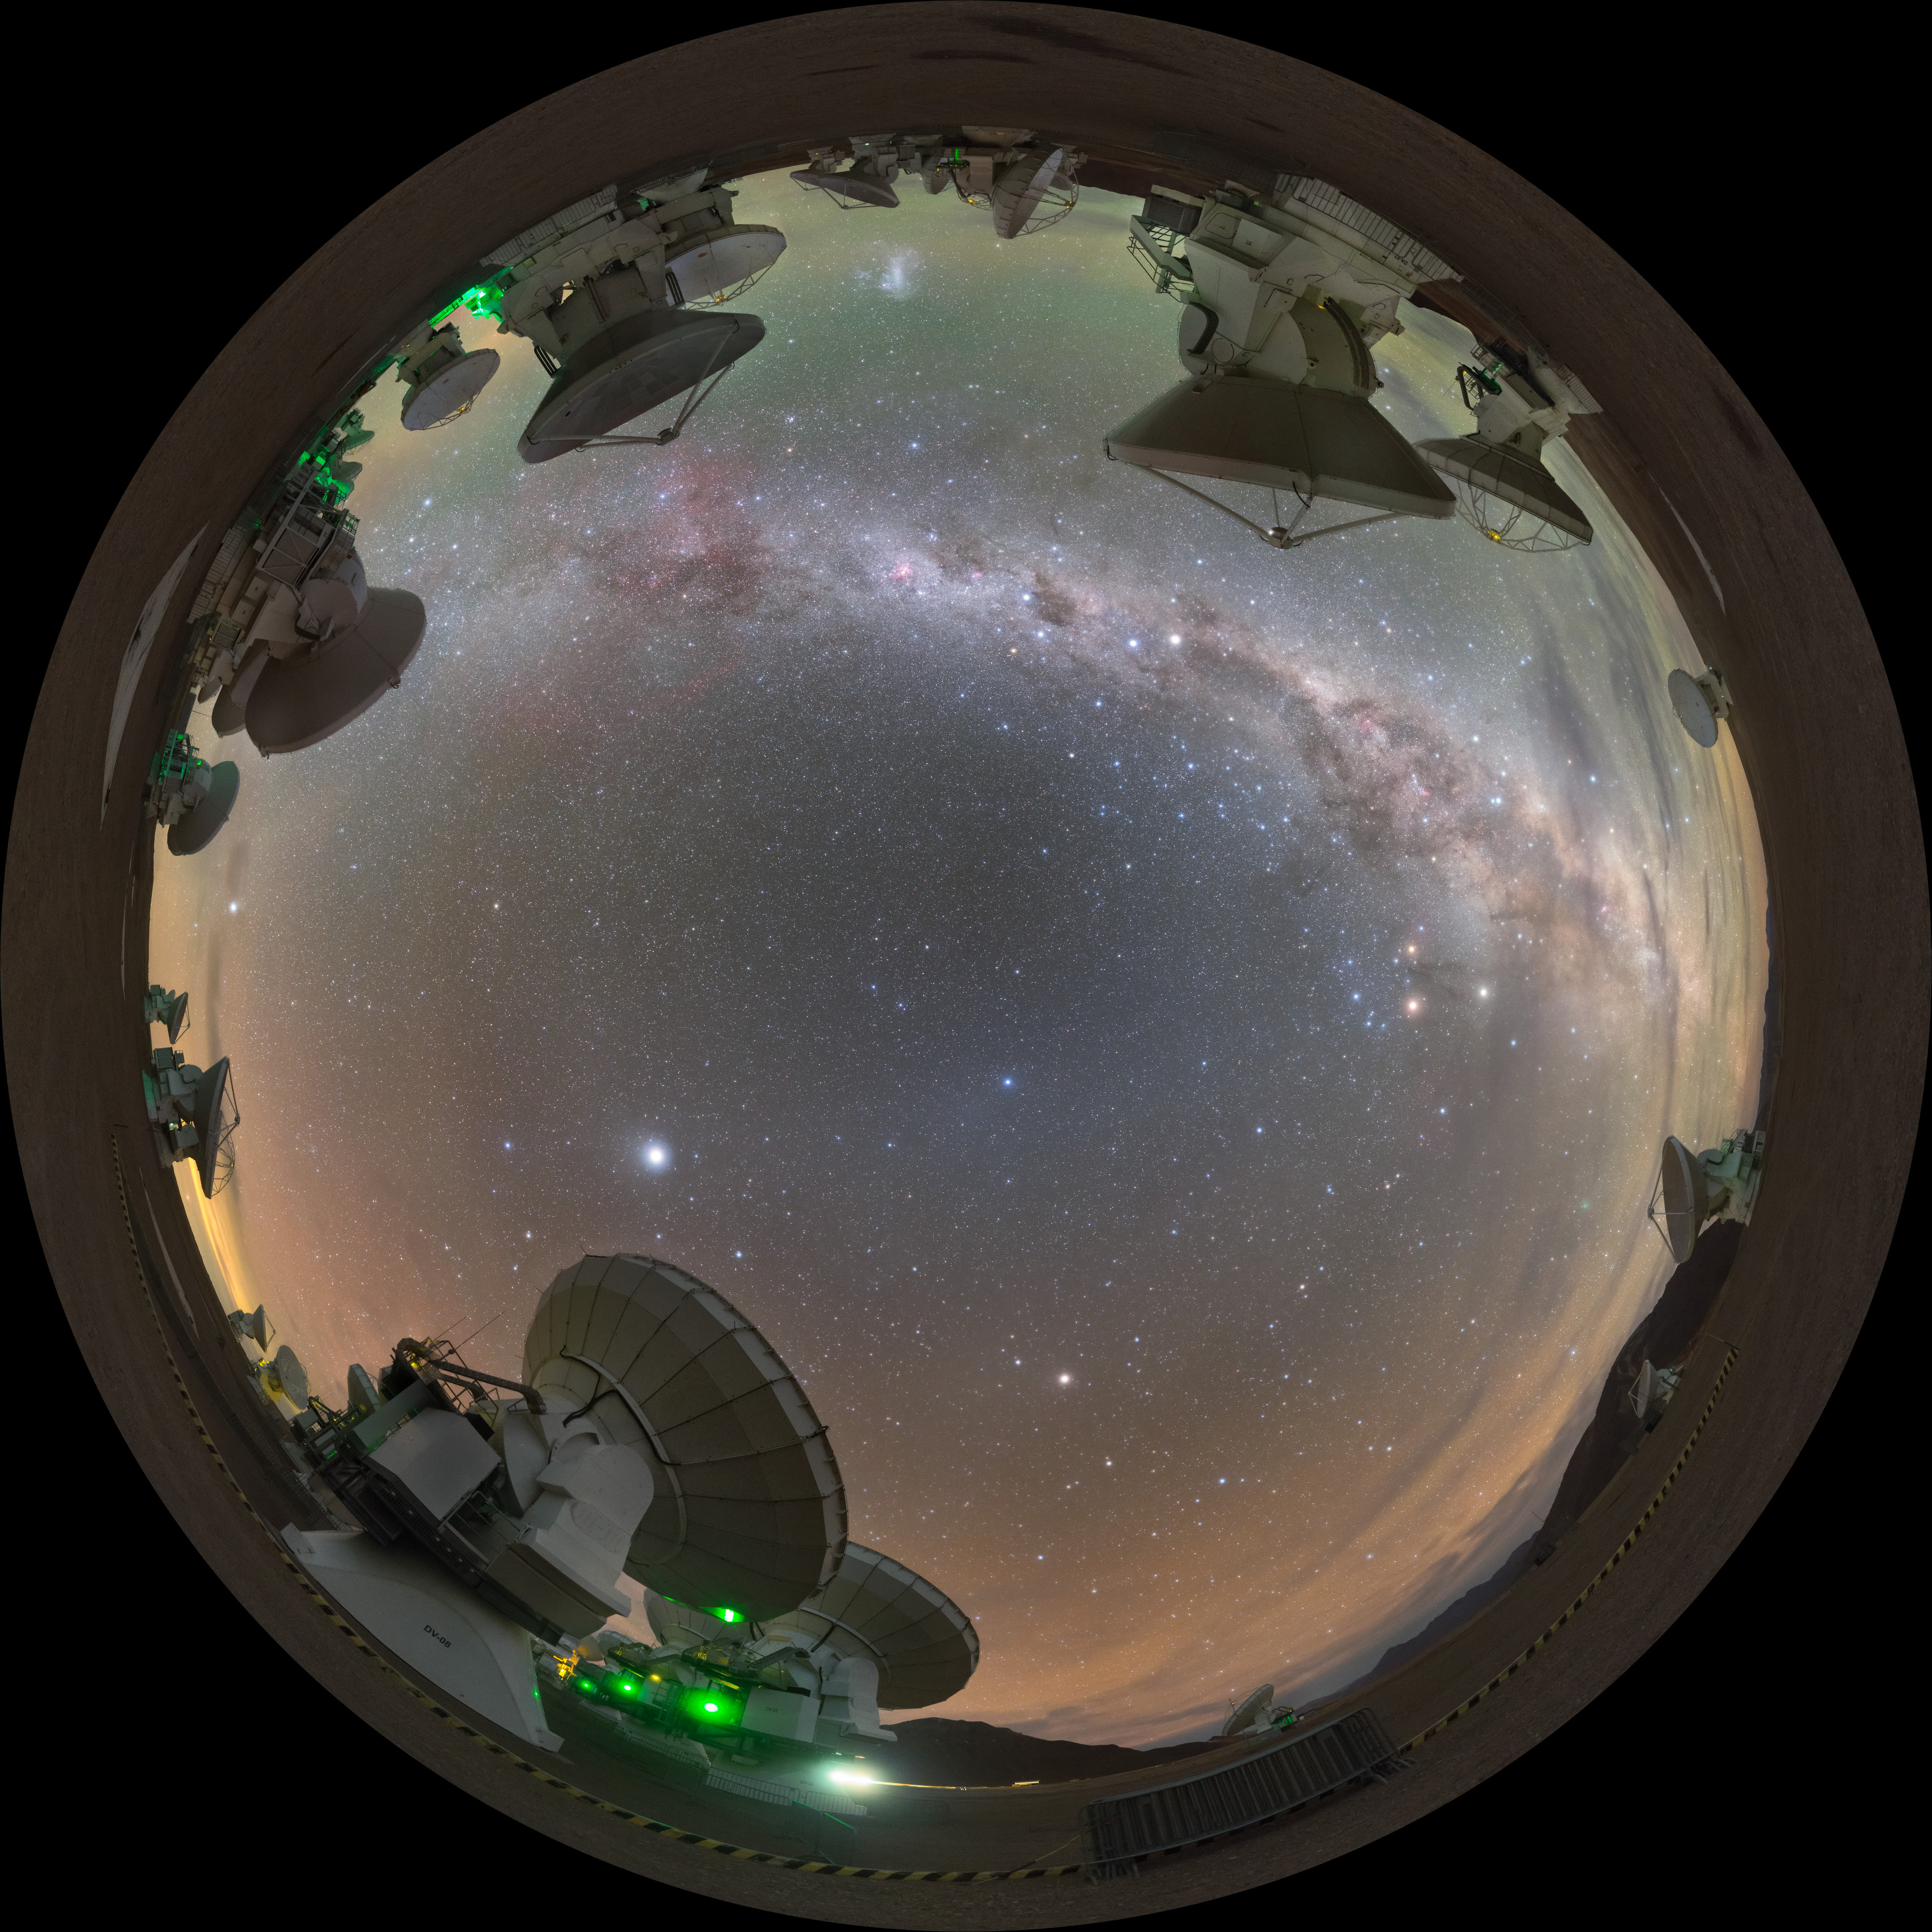

Fulldome of ALMA

A fulldome image of the Milky Way from ALMA in Chile.

Credit: P. Horálek/ESO